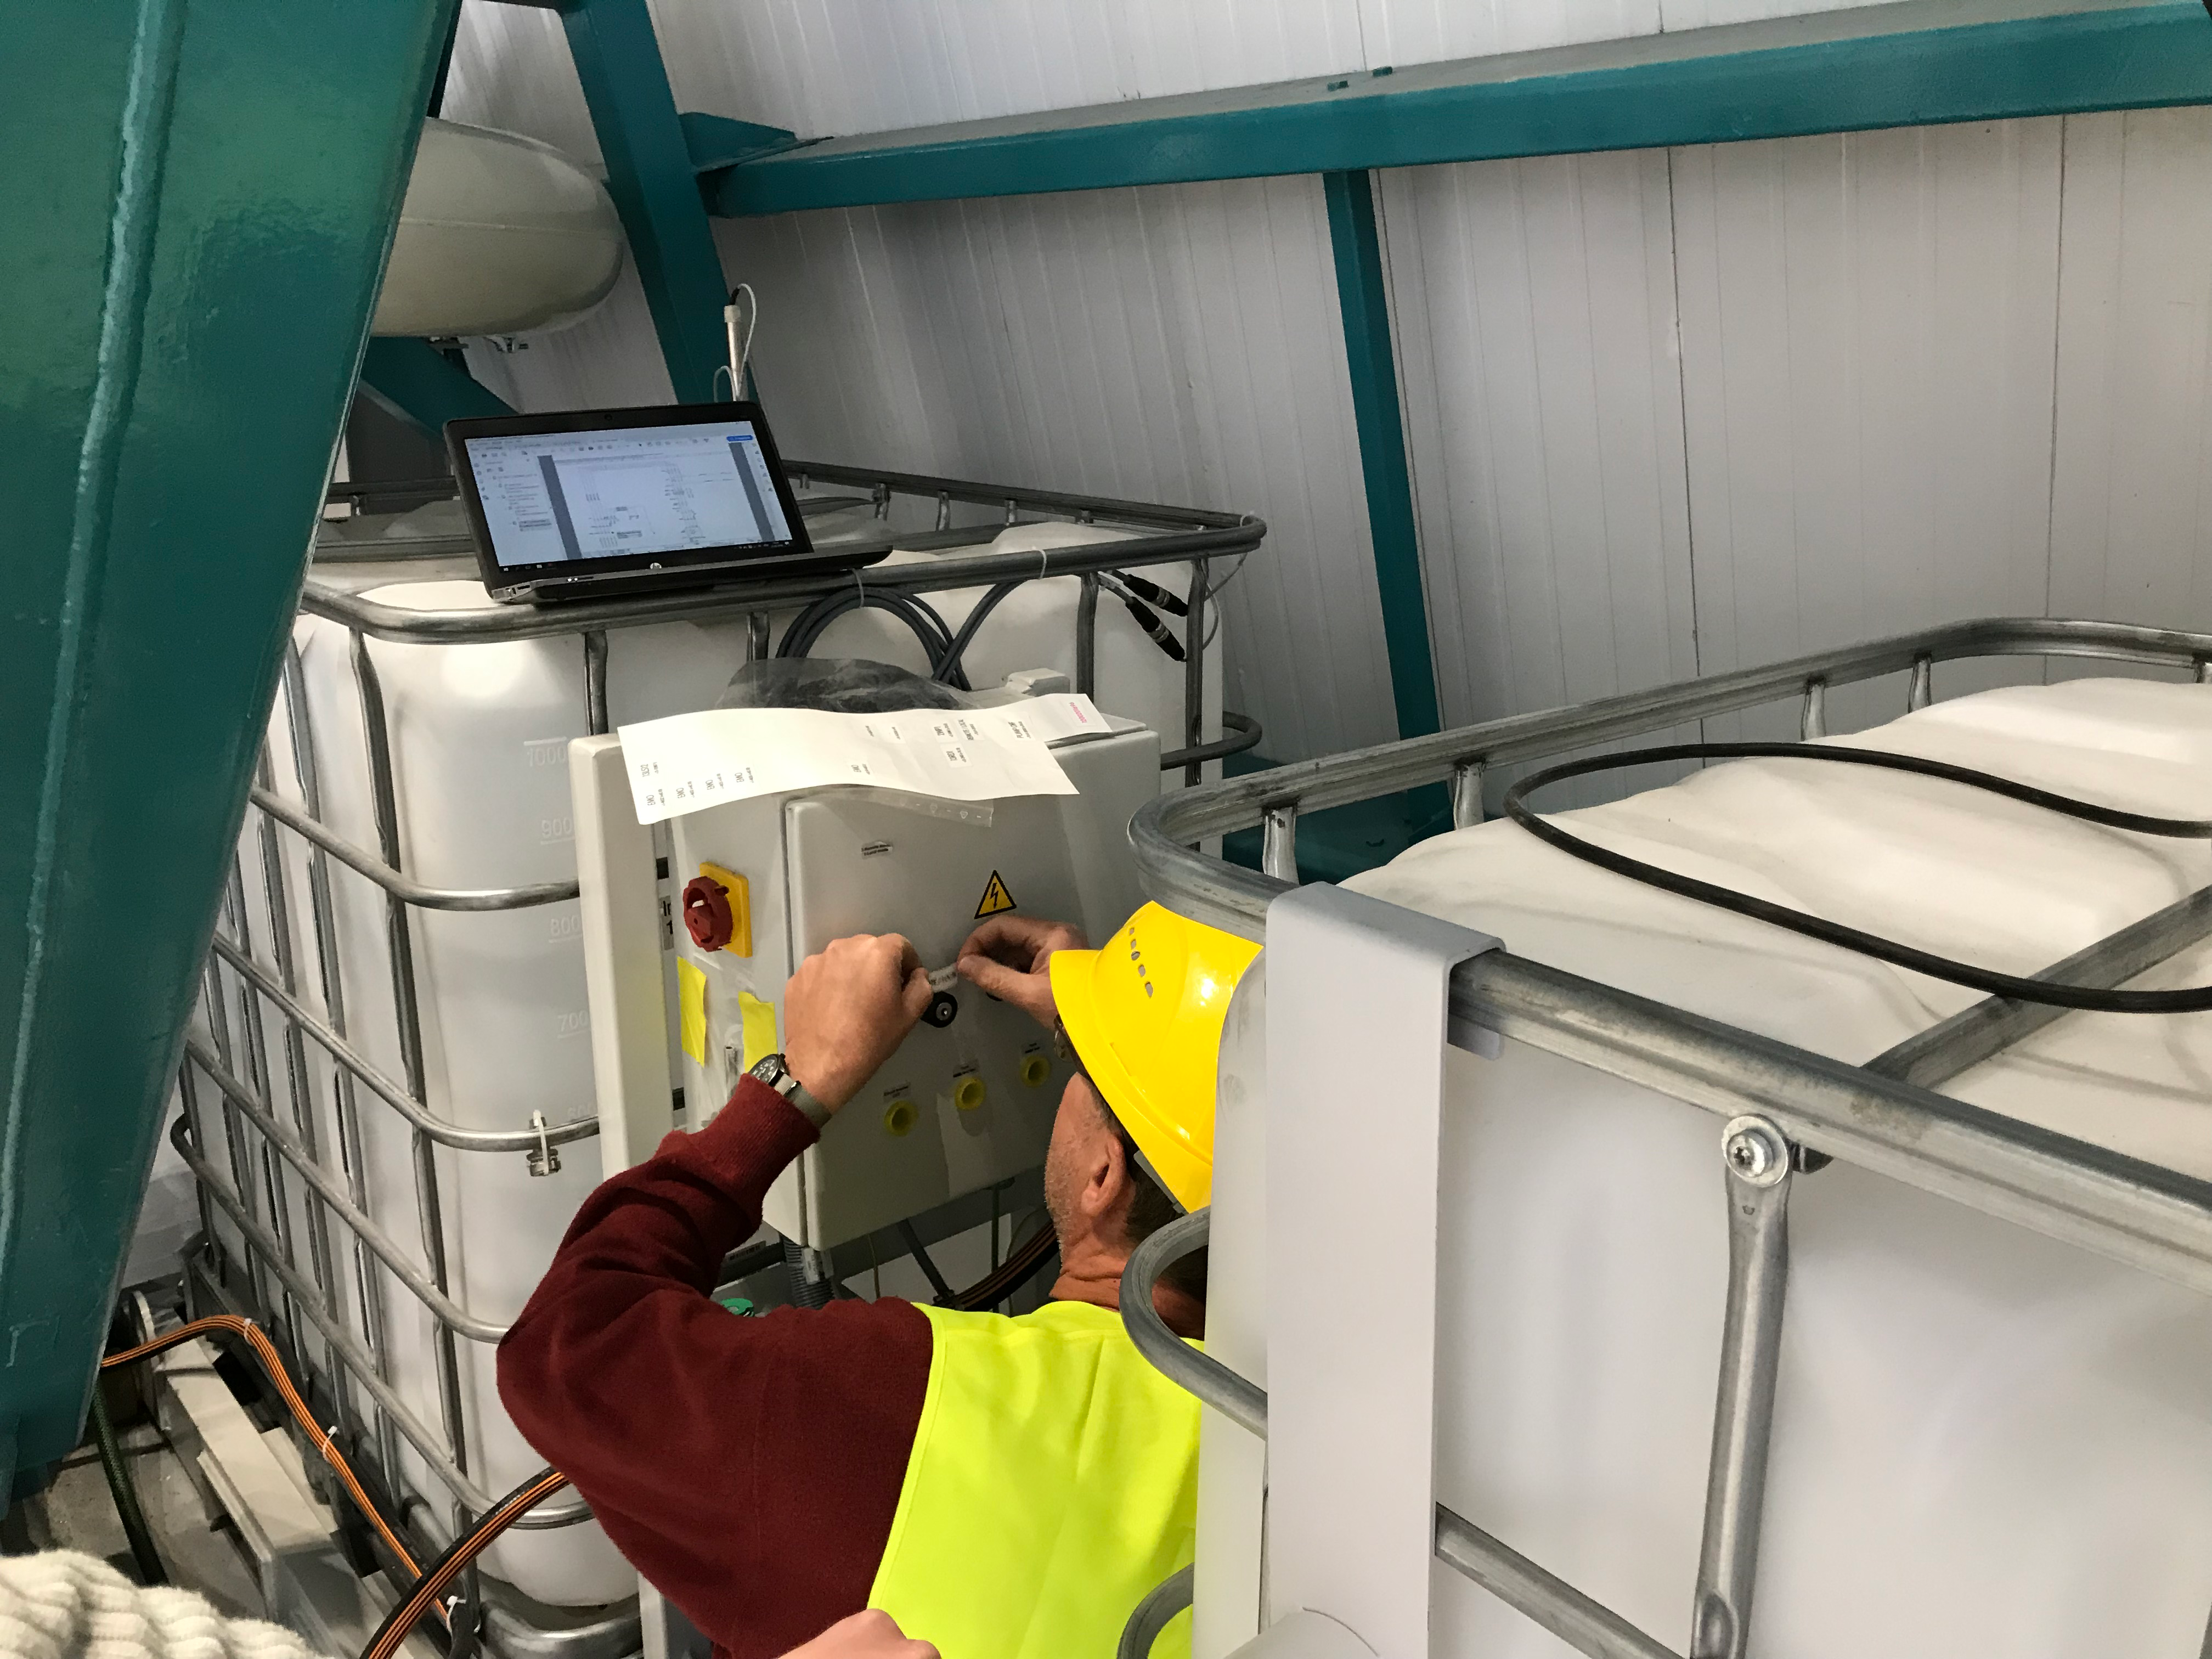

Coating Plant Assembly on Summit

A crew from Von Ardenne, the LSST Coating Chamber vendor, is currently onsite at the LSST summit facility building, performing work on the Coating Chamber, which arrived at the summit in November 2018. According to Tomislav Vucina, LSST Coatings Engineer, "The LSST Coating Chamber will be the largest, most modern, and most powerful mirror coating mechanism used by any telescope in the world." The Coating Chamber, which was constructed in Germany, is now beginning a six-month program of “assembly, integration, and commissioning,” which refers to installation of all components of the Coating Plant, and the testing necessary to ensure that everything works the way it’s supposed to. After final acceptance, and after both LSST mirrors arrive, the Coating Plant will be used to coat the Primary/Tertiary Mirror (M1M3) with aluminum, and the Secondary Mirror (M2) with silver.

Credit: Rubin Observatory/NSF/AURA